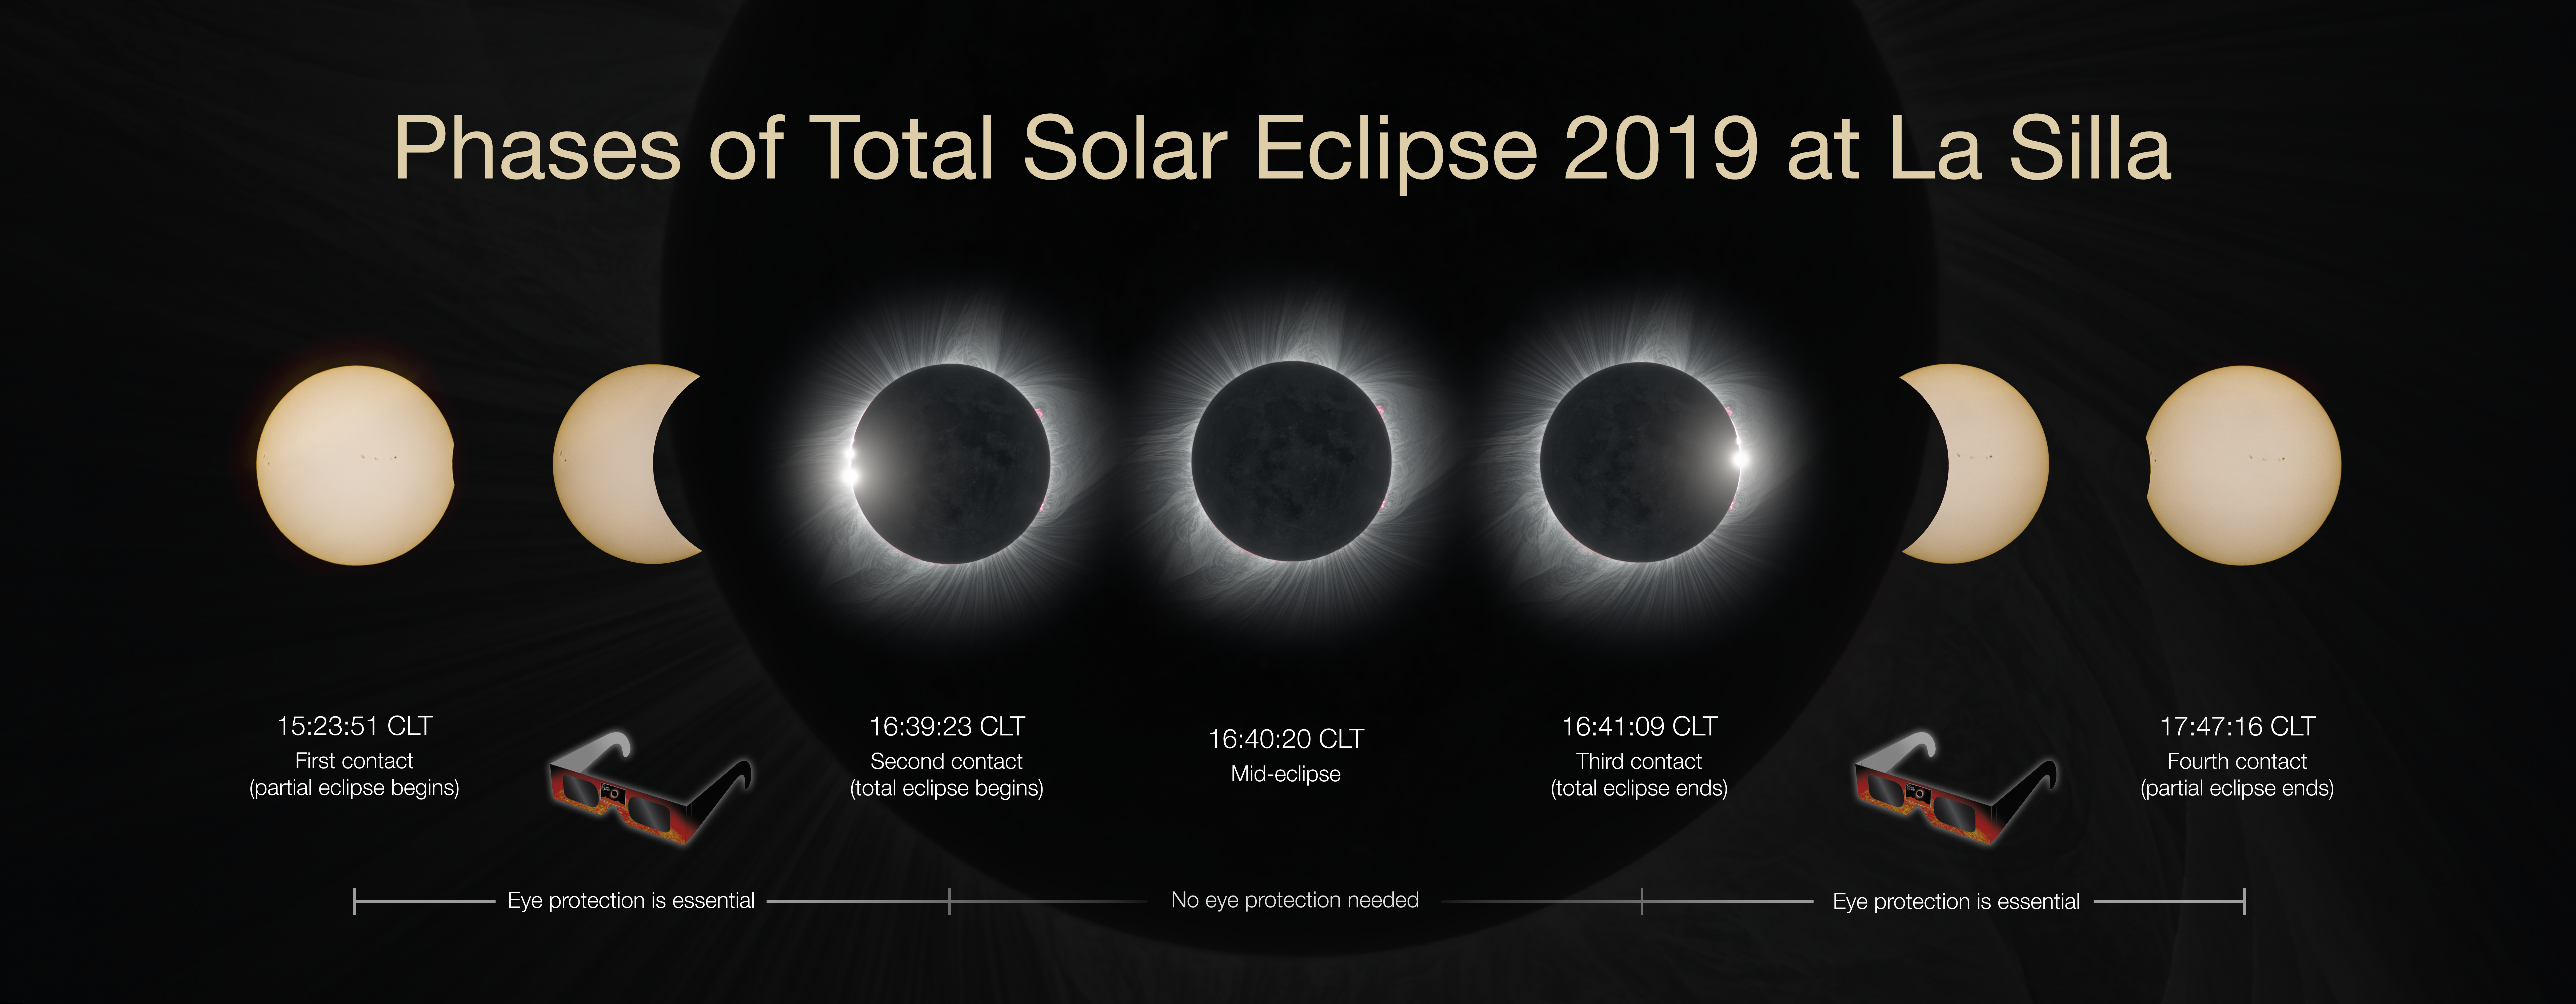

Phases of the total solar eclipse 2019 at La Silla

This clear-weather simulation timeline shows how the phases of the total solar eclipse 2019 could look at La Silla if there are no clouds. More information about the event is available on https://www.eso.org/public/events/astro-evt/solareclipse2019/

Credit: ESO / P. Horálek, M. Druckmüller, P. Aniol, Z. Hoder, S. Habbal.